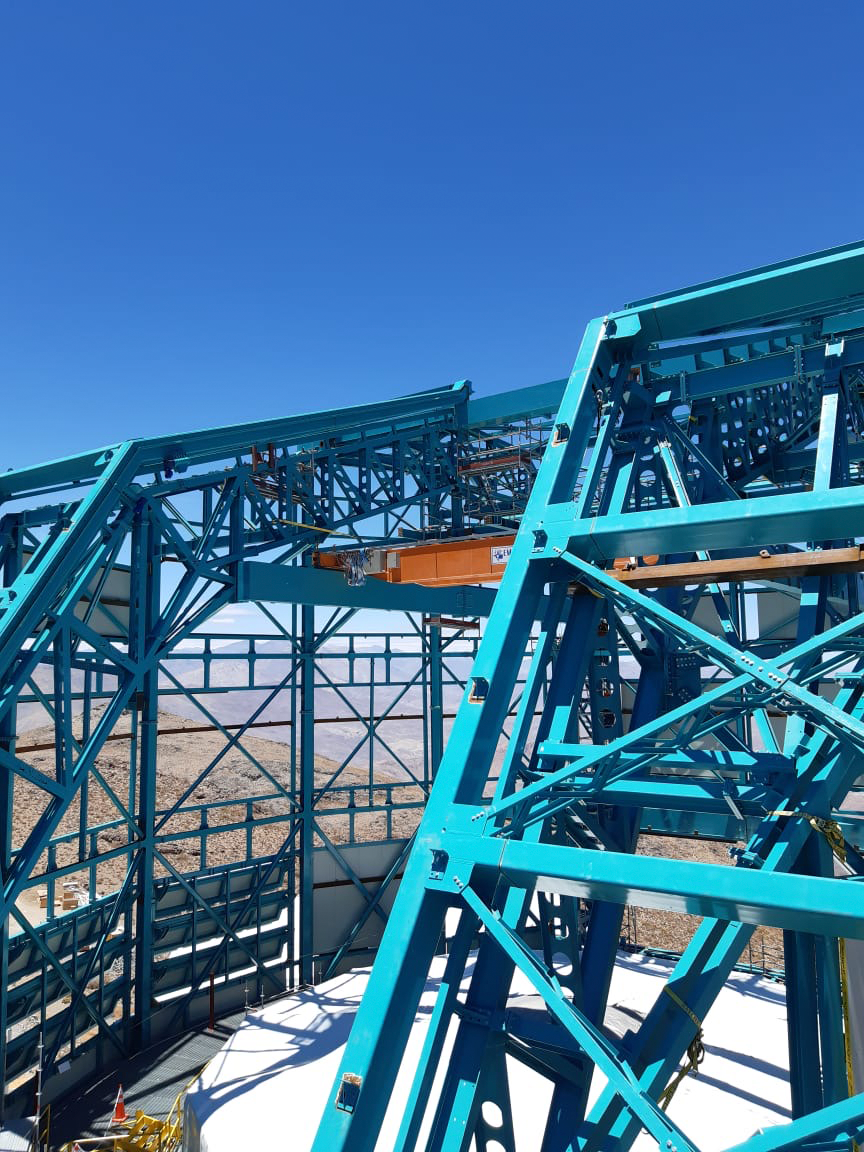

Dome and provisional crane

A provisional crane was installed near the top of the dome to enable assembly of the Telescope Mount Assembly (TMA) on the telescope pier.

Credit: Rubin Observatory/NSF/AURA